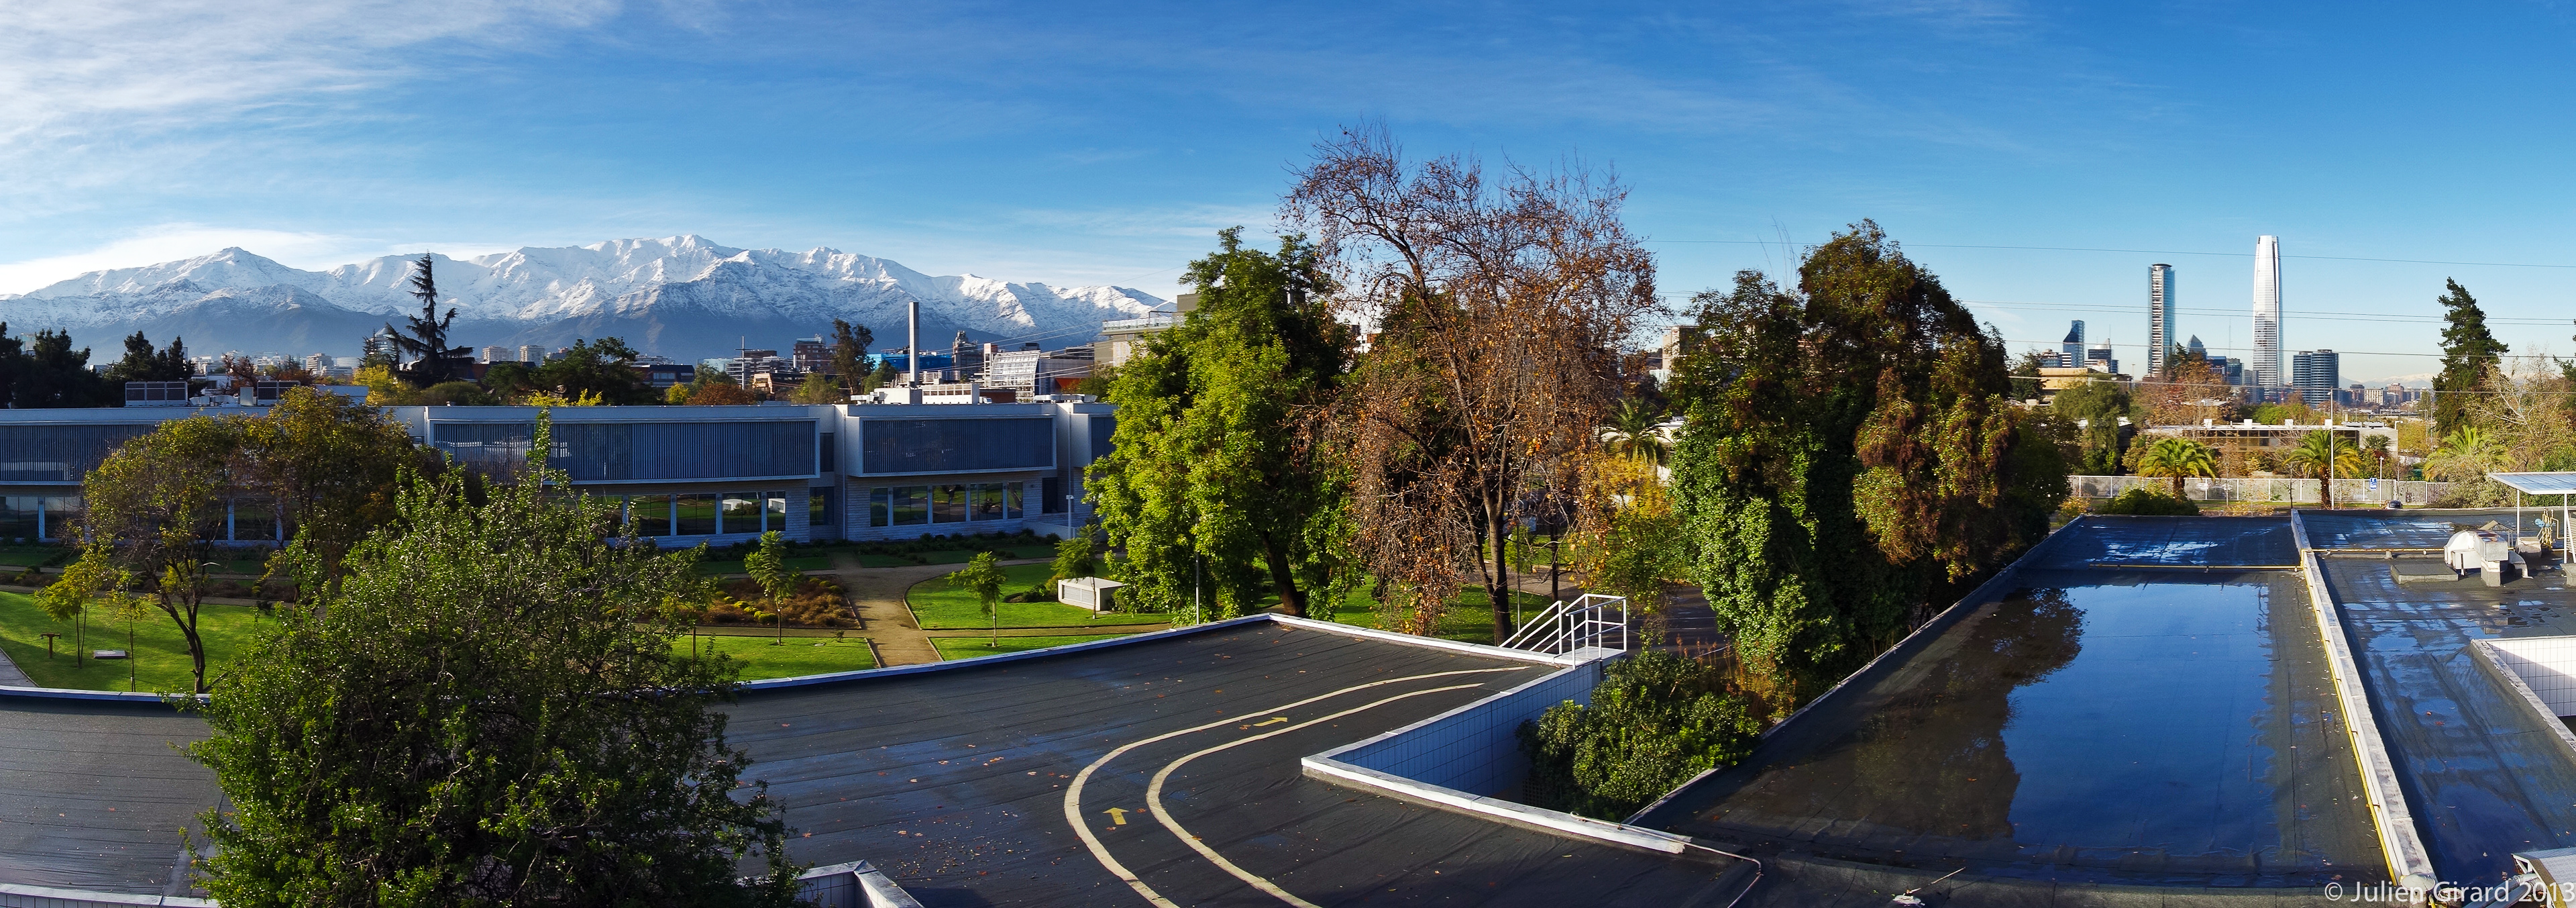

Vitacura view

Not all regions of Chile are as stark and barren as the ESO observing sites at Paranal, La Silla, and Chajnantor.

ESO’s Santiago office, located in Vitacura, is sometimes visited by passing rainclouds and plays host to astronomers, technicians and administrative staff.

Some 15 kilometres off in the background of this image, the beautiful snow-capped peaks of the Chilean Andes are visible. On a clear day the peaks can be viewed from almost anywhere in the city. They serve as a constant reminder of the natural boundaries of the busy city and its proximity to nature, should anyone require a break from the hustle and bustle of city life.

Visitors to the area can take an easy hike in the Parque Natural Aguas de Ramón or fans of local flora and fauna may like to visit the Santuario de La Naturaleza El Arrayán (nature sanctuary), both located close to the city in the Andes range.

Much closer, below the mountain on the left, the ALMA headquarter building is visible. It is located on the premises of ESO. On the very right stands the tallest building in Latin America: the Gran Torre Santiago. The 300-metre skyscraper was erected in the central business district, at walking distance from ESO.

This image was taken by ESO Photo Ambassador Julien Girard. Julien spends his days as an ESO staff astronomer and divides his time between the Santiago office and Paranal Observatory. He took up photography in 2002, and examples of his other photography can be found in his section on the photo ambassador page.

Credit: ESO/J. Girard (djulik.com)